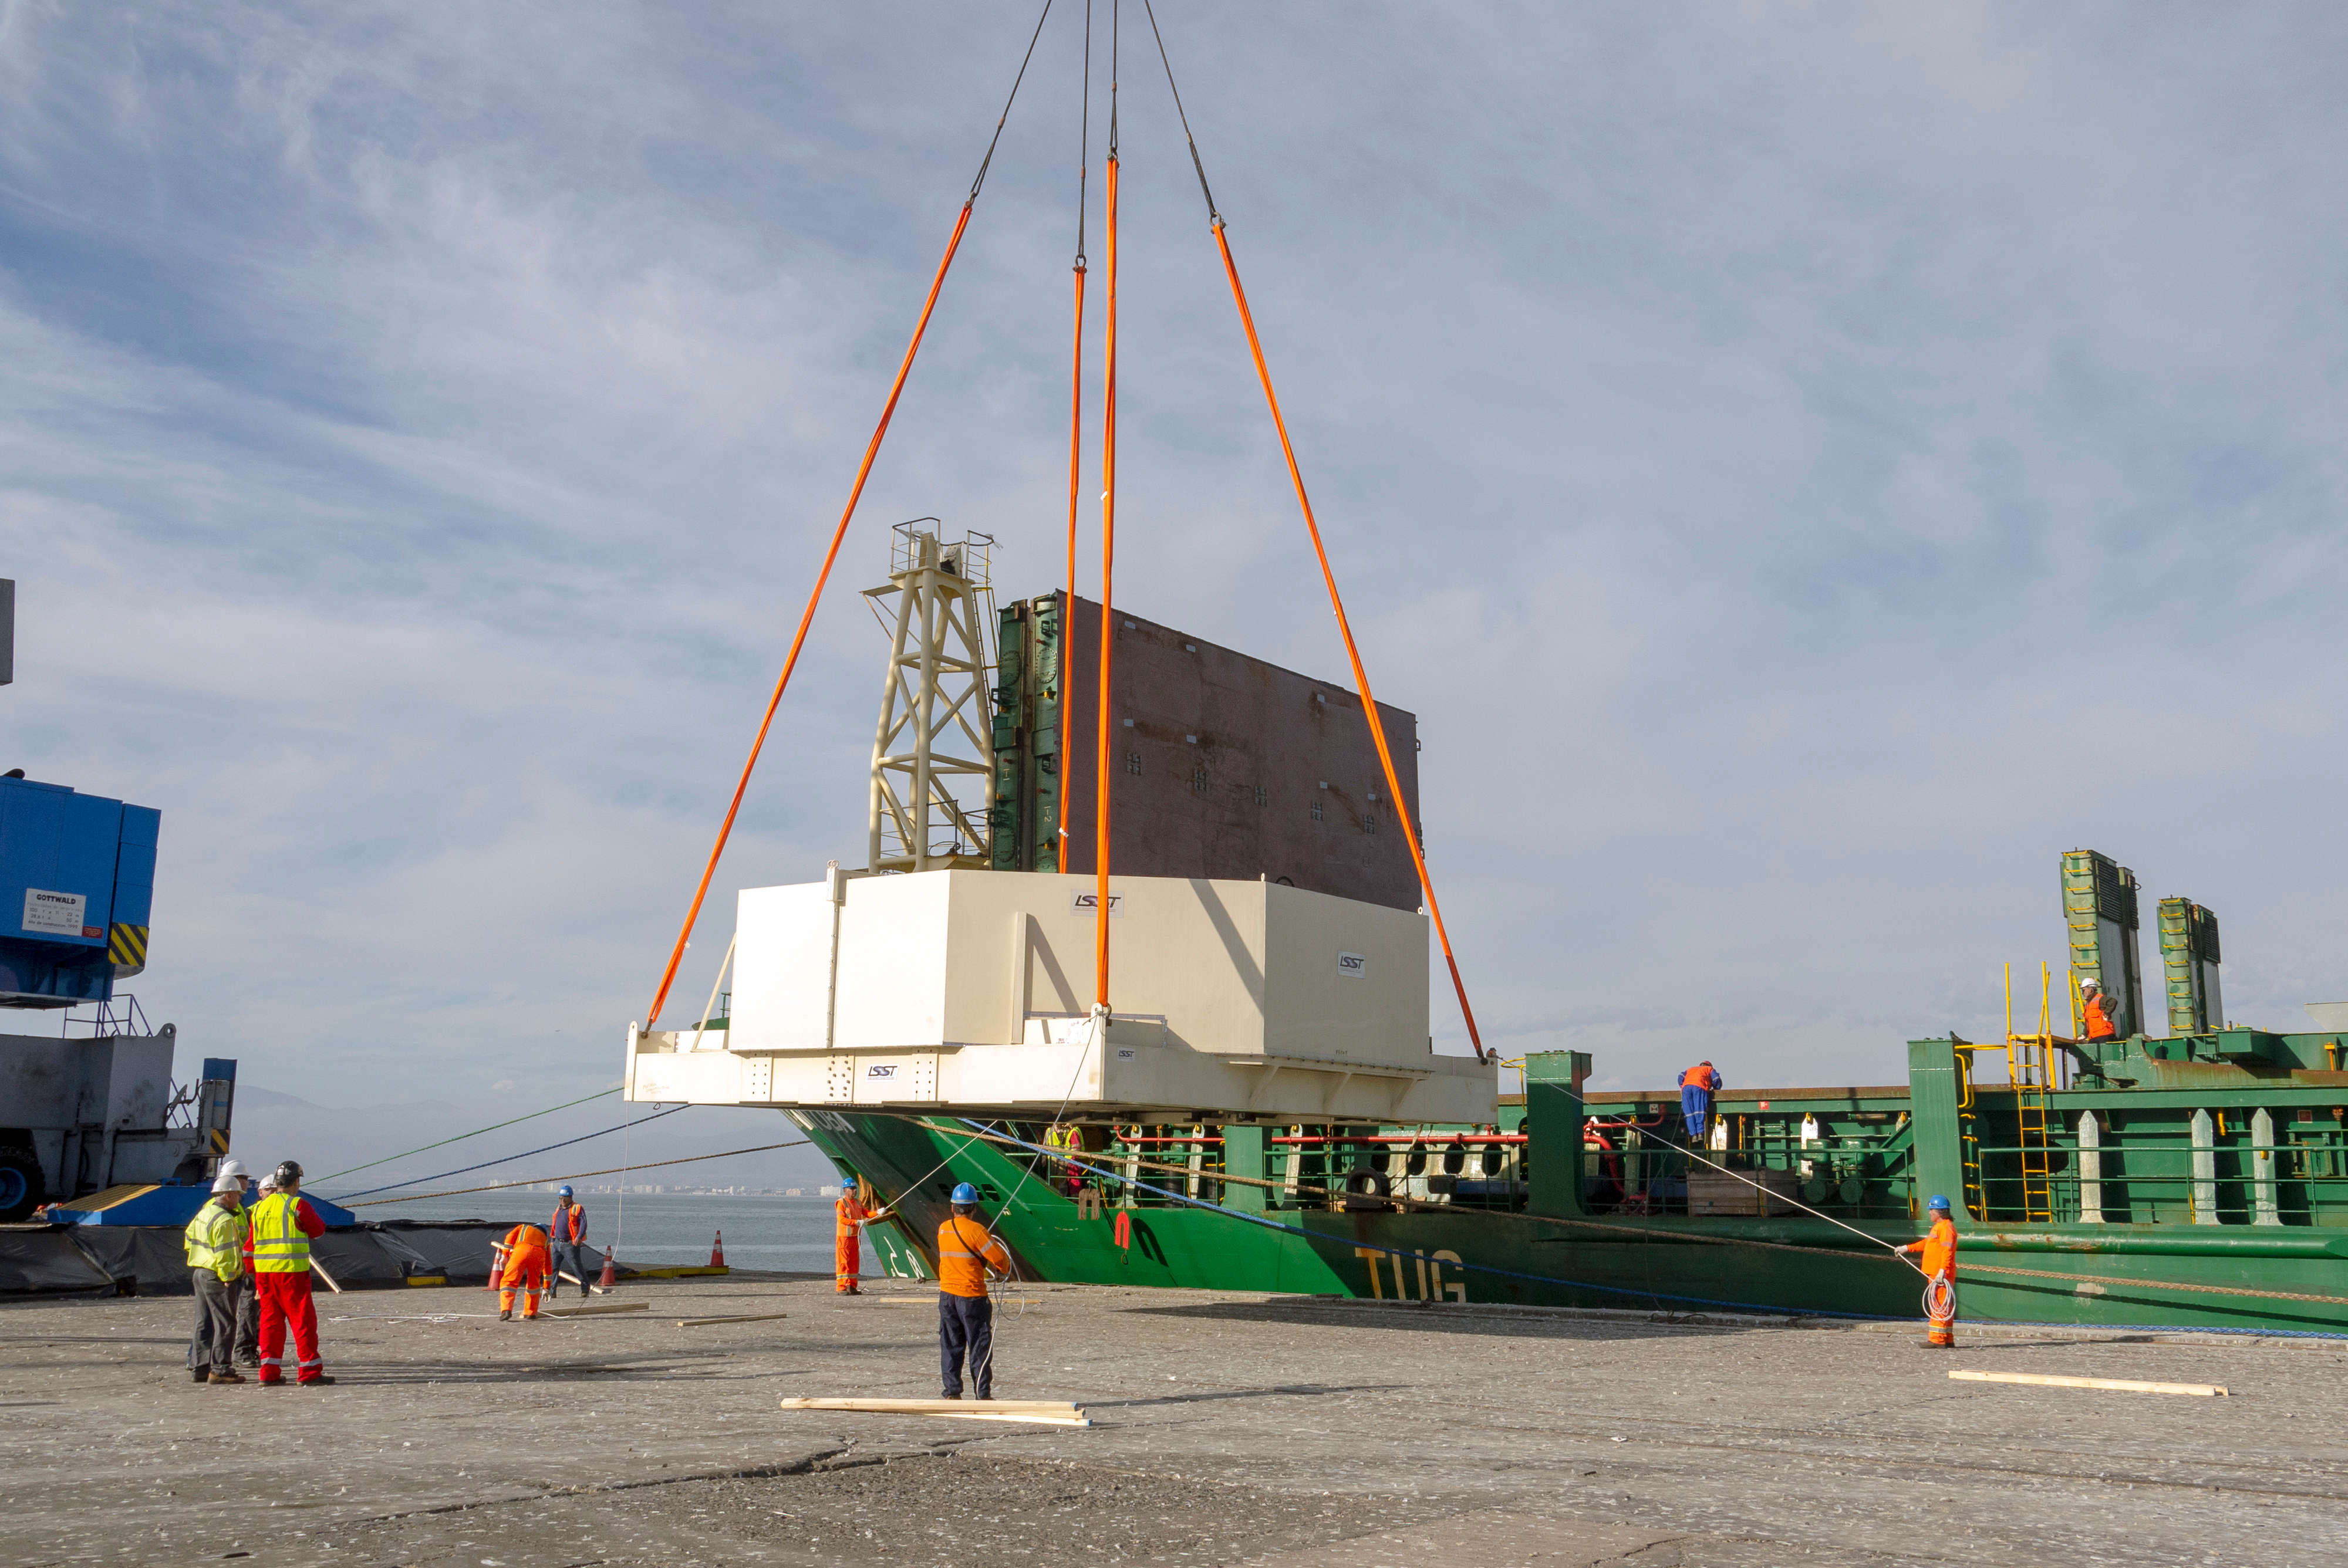

M1M3 Arrives in Chile

The LSST Primary/Tertiary Mirror (M1M3) arrived in the port of Coquimbo on May 7, and was transported to the LSST summit facility building over the next several days. It arrived on the summit on May 11, 2019.

Credit: Rubin Observatory/NSF/AURA